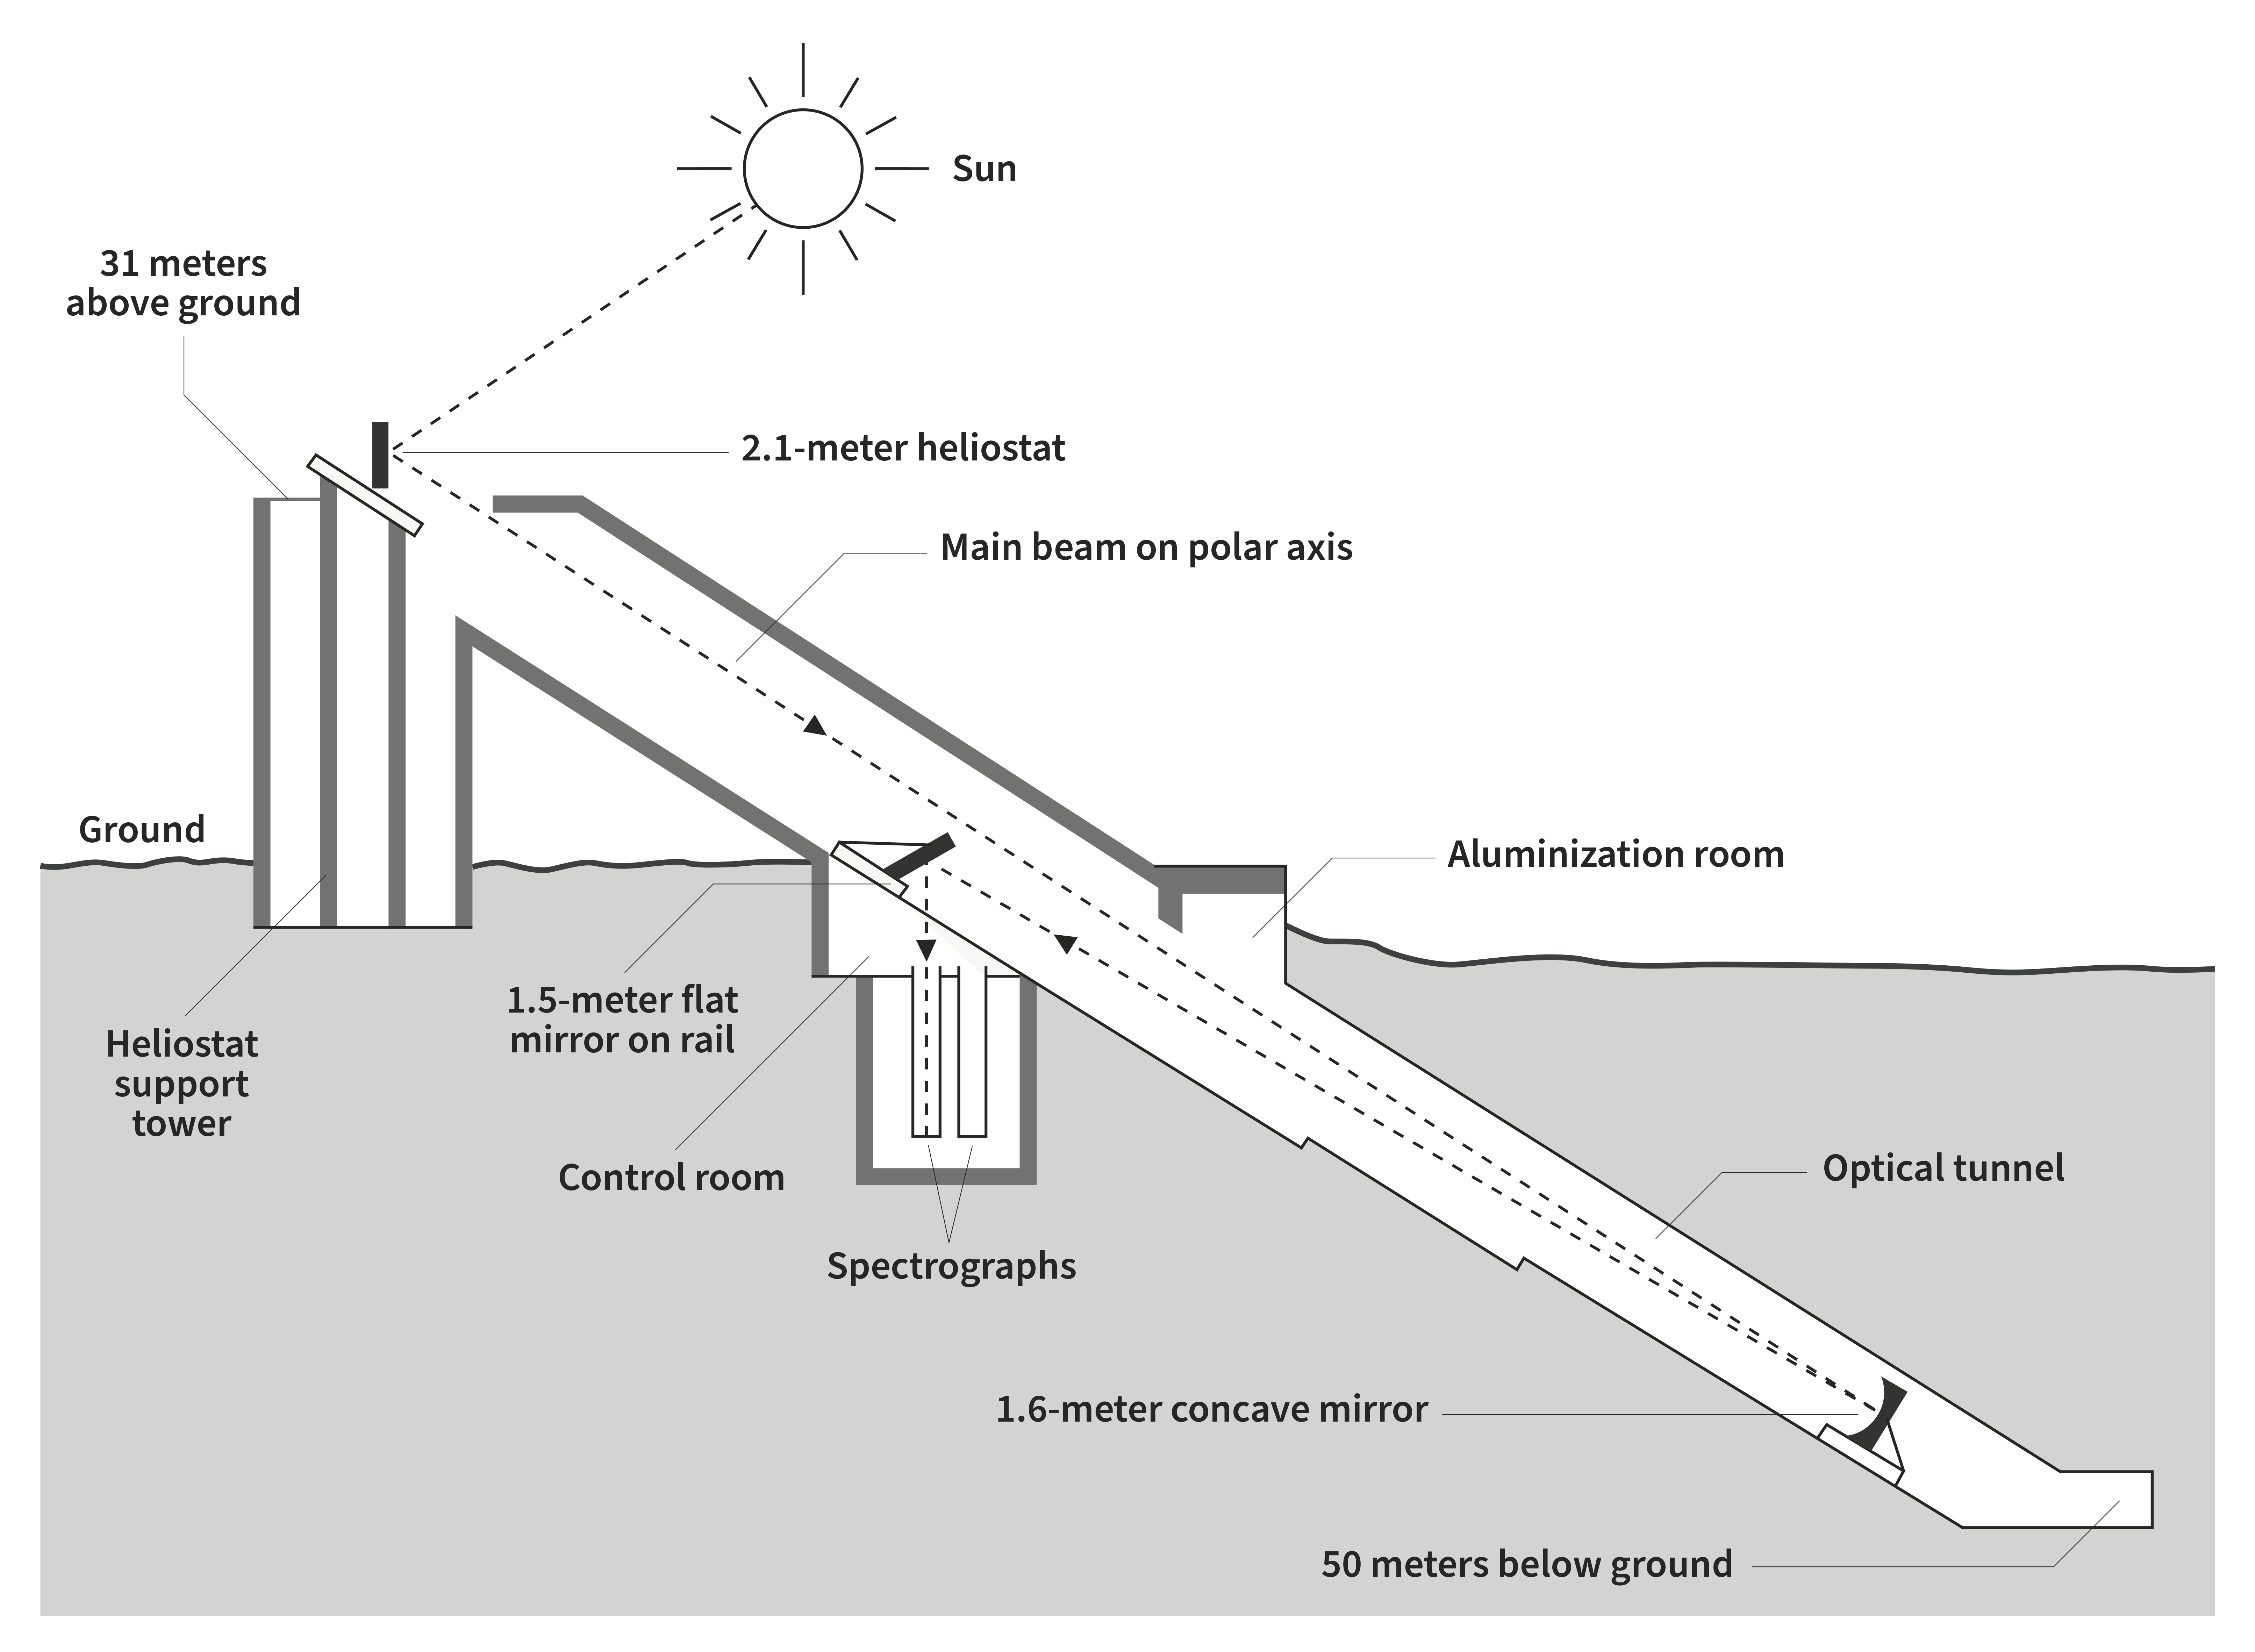

Solar Diagram

Credit: NOIRLab